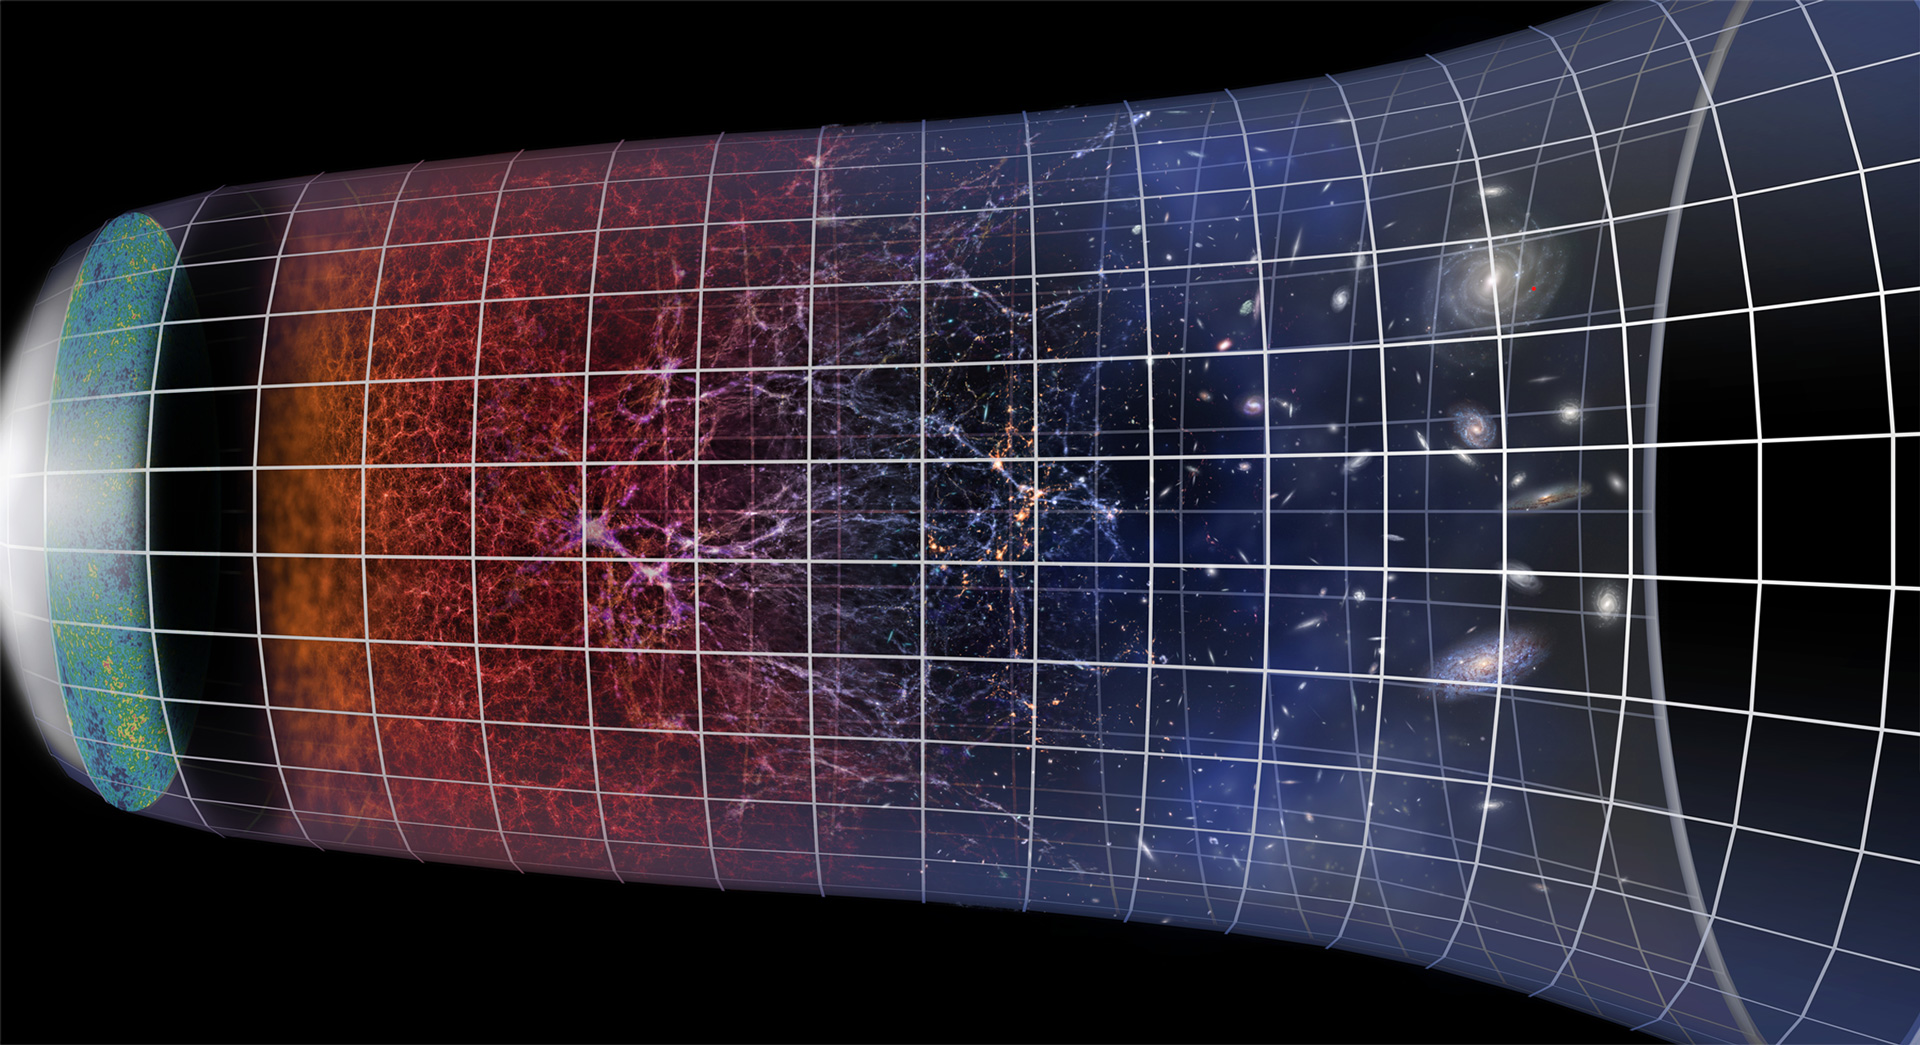

Evolution of the Universe

This graphic shows the evolution of the Universe, from the Big Bang to the present day. It indicates the growth of the Universe through cosmic expansion and the growth of galaxies and galaxy clusters. The Universe is almost 14 billion years old.

Credit: ESO/M. Kornmesser